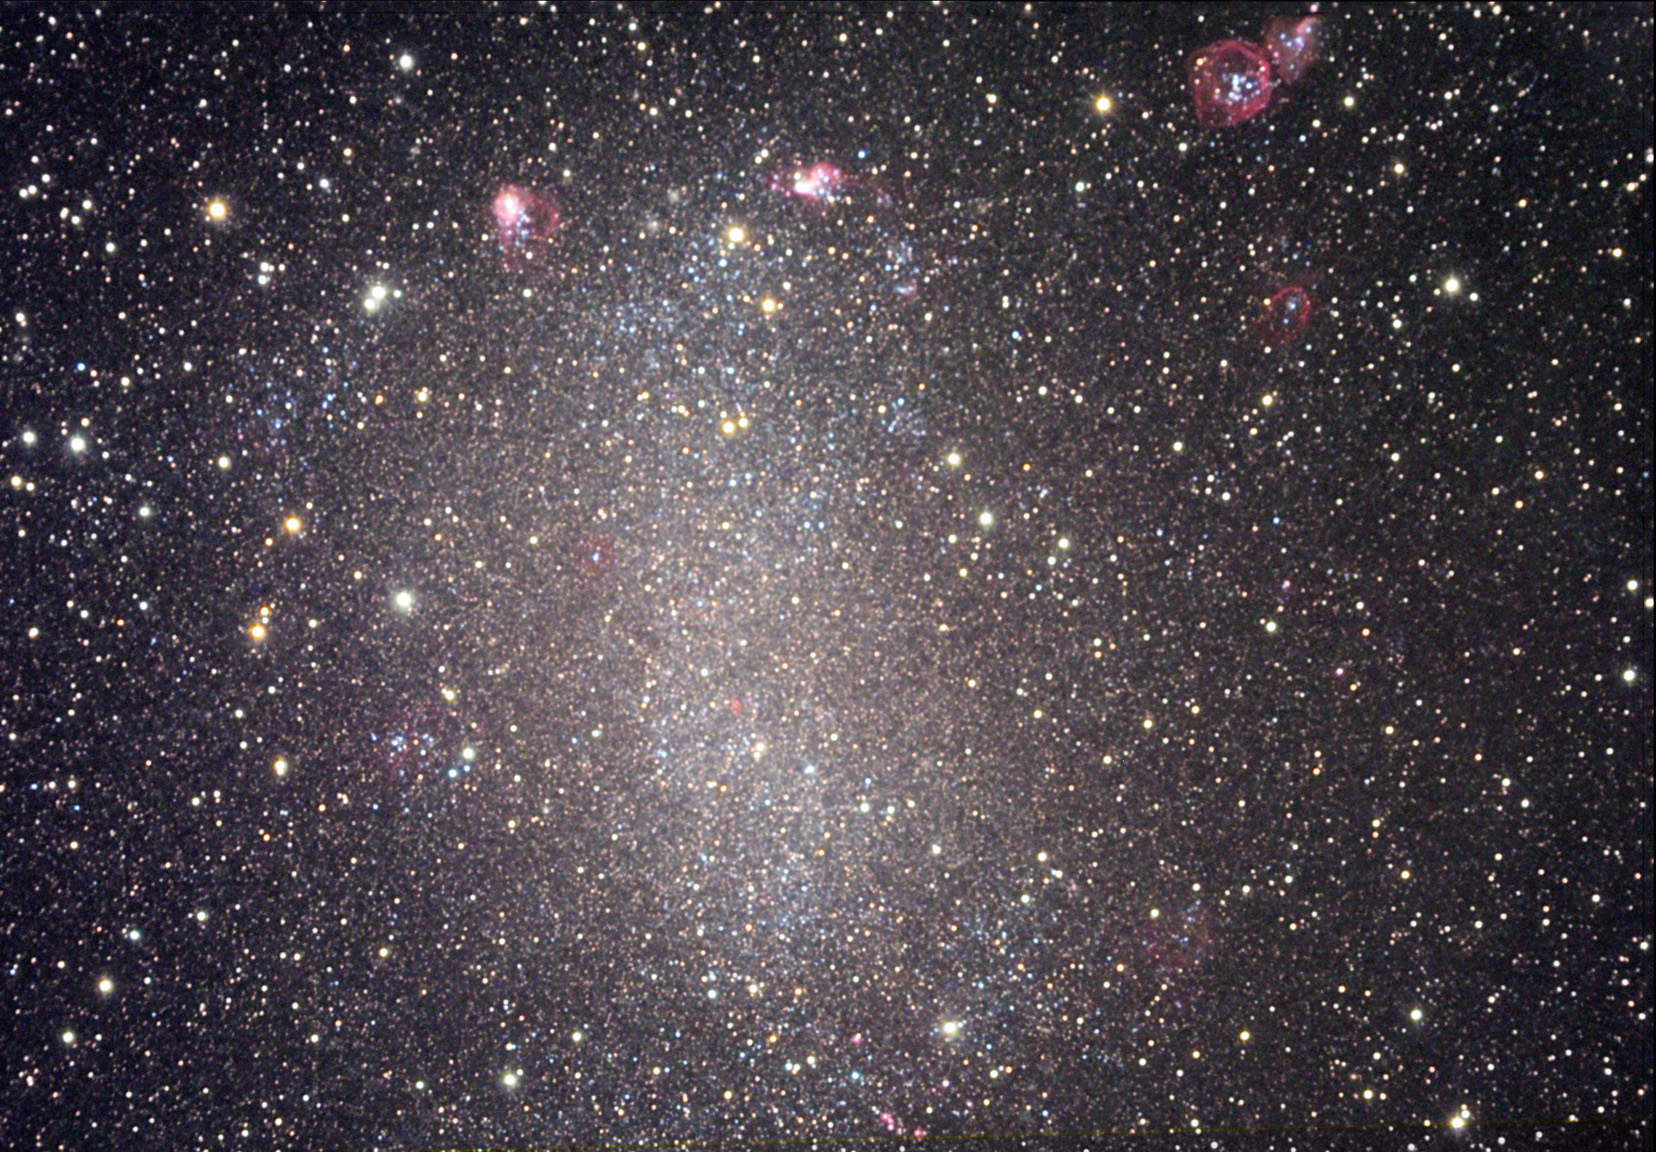

NGC 6822

At a distance of 1.7 million light years away, NGC 6822 is literally right around the corner. This galaxy is a dwarf with a mere 10 million stellar members in its ranks. Note the "bubble" of gas in the top right corner. This bubble was probably caused by stars that formed from their natal gas cloud. Upon their birth, the extra gas in the cloud was expelled into space- pushed out by the energetic stellar winds of the baby stars. Since this galaxy (especially on the outskirts) does not have much in the way of internal motions, the bubble of gas continues to expand without anything disrupting it. (For those with good eyes... there are actually a few other bubbles in this image as well).

This image was taken as part of Advanced Observing Program (AOP) program at Kitt Peak Visitor Center during 2014.

Credit: KPNO/NOIRLab/NSF/AURA/Julie and Jessica Garcia/Adam Block